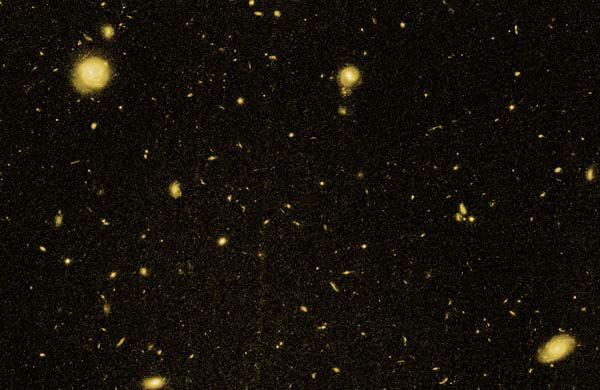

Section of one of the GDDS fields

A Hubble Space Telescope image showing a section of one of the GDDS fields. The larger galaxies in this image are foreground objects, the GDDS galaxies are among the small faint galaxies in this sample field.

Credit: International Gemini Observatory/NOIRLab/NSF/AURA/Hubble Space Telescope